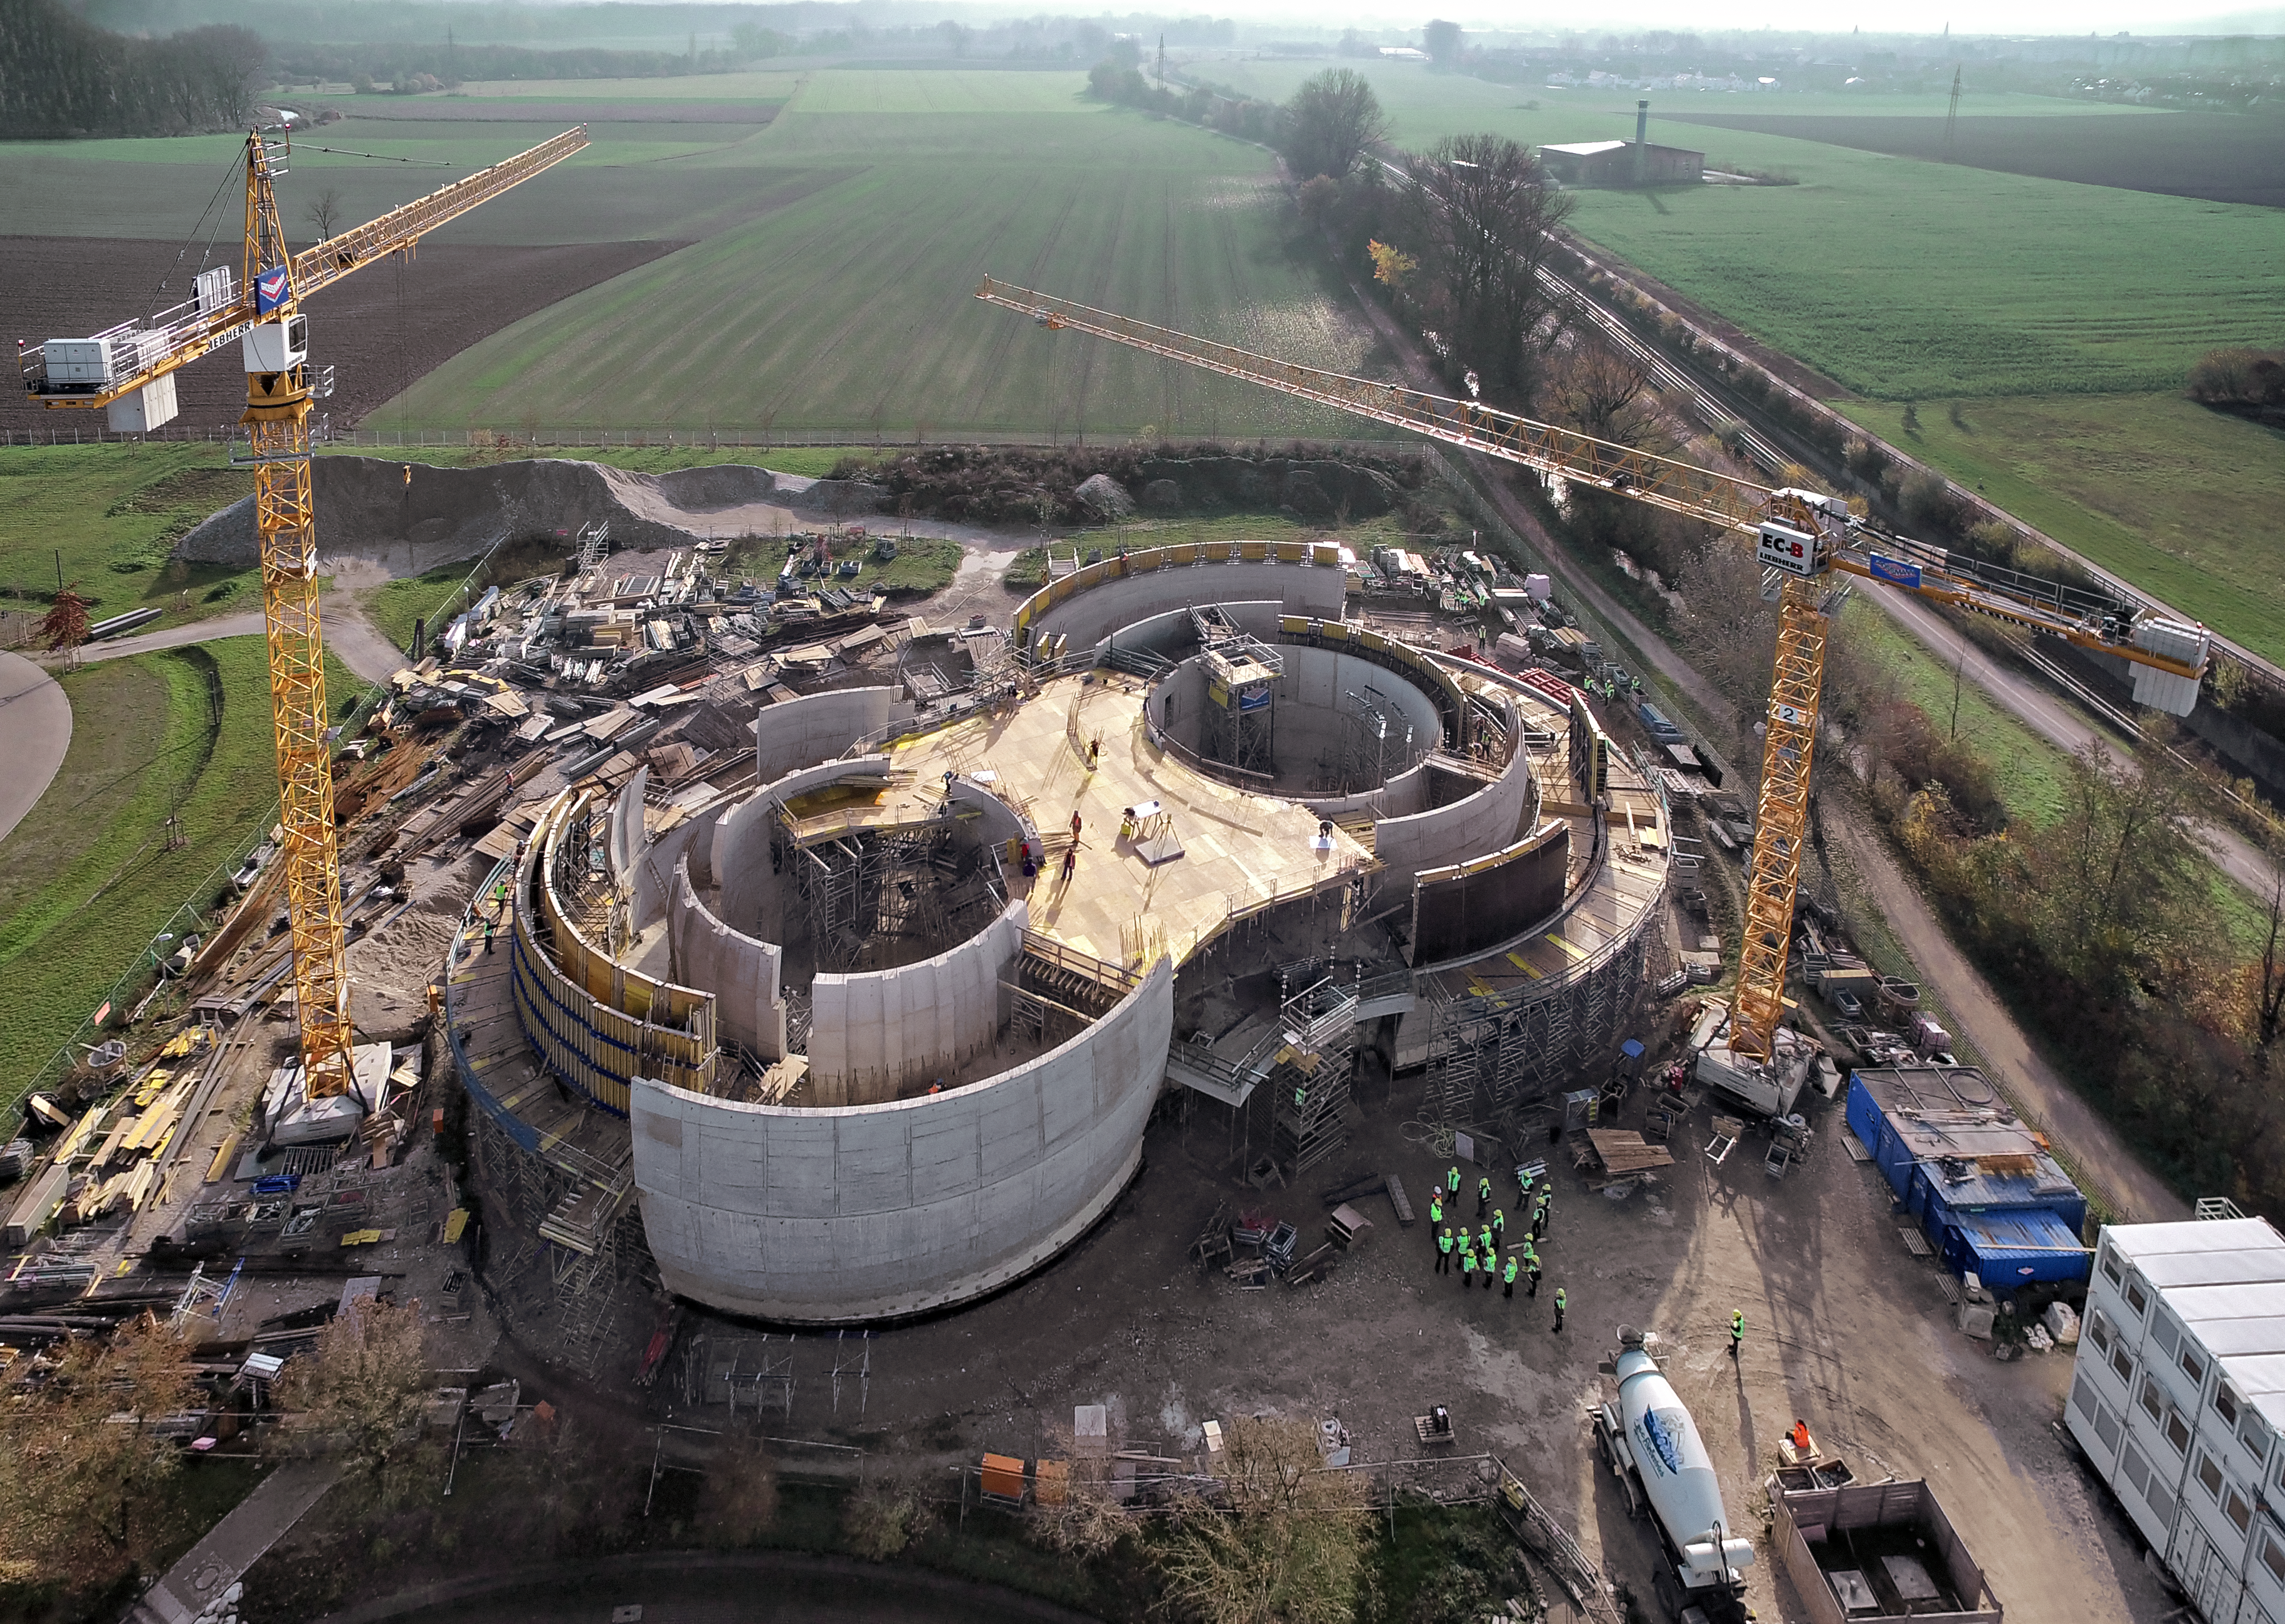

A Supernova in progress!

This drone photograph shows the construction of ESO's Supernova Planetarium & Visitor Centre from a dizzying perspective.

Credit: TUM-FSD/ESO. Supported by Autel Robotics and TUM-FSD